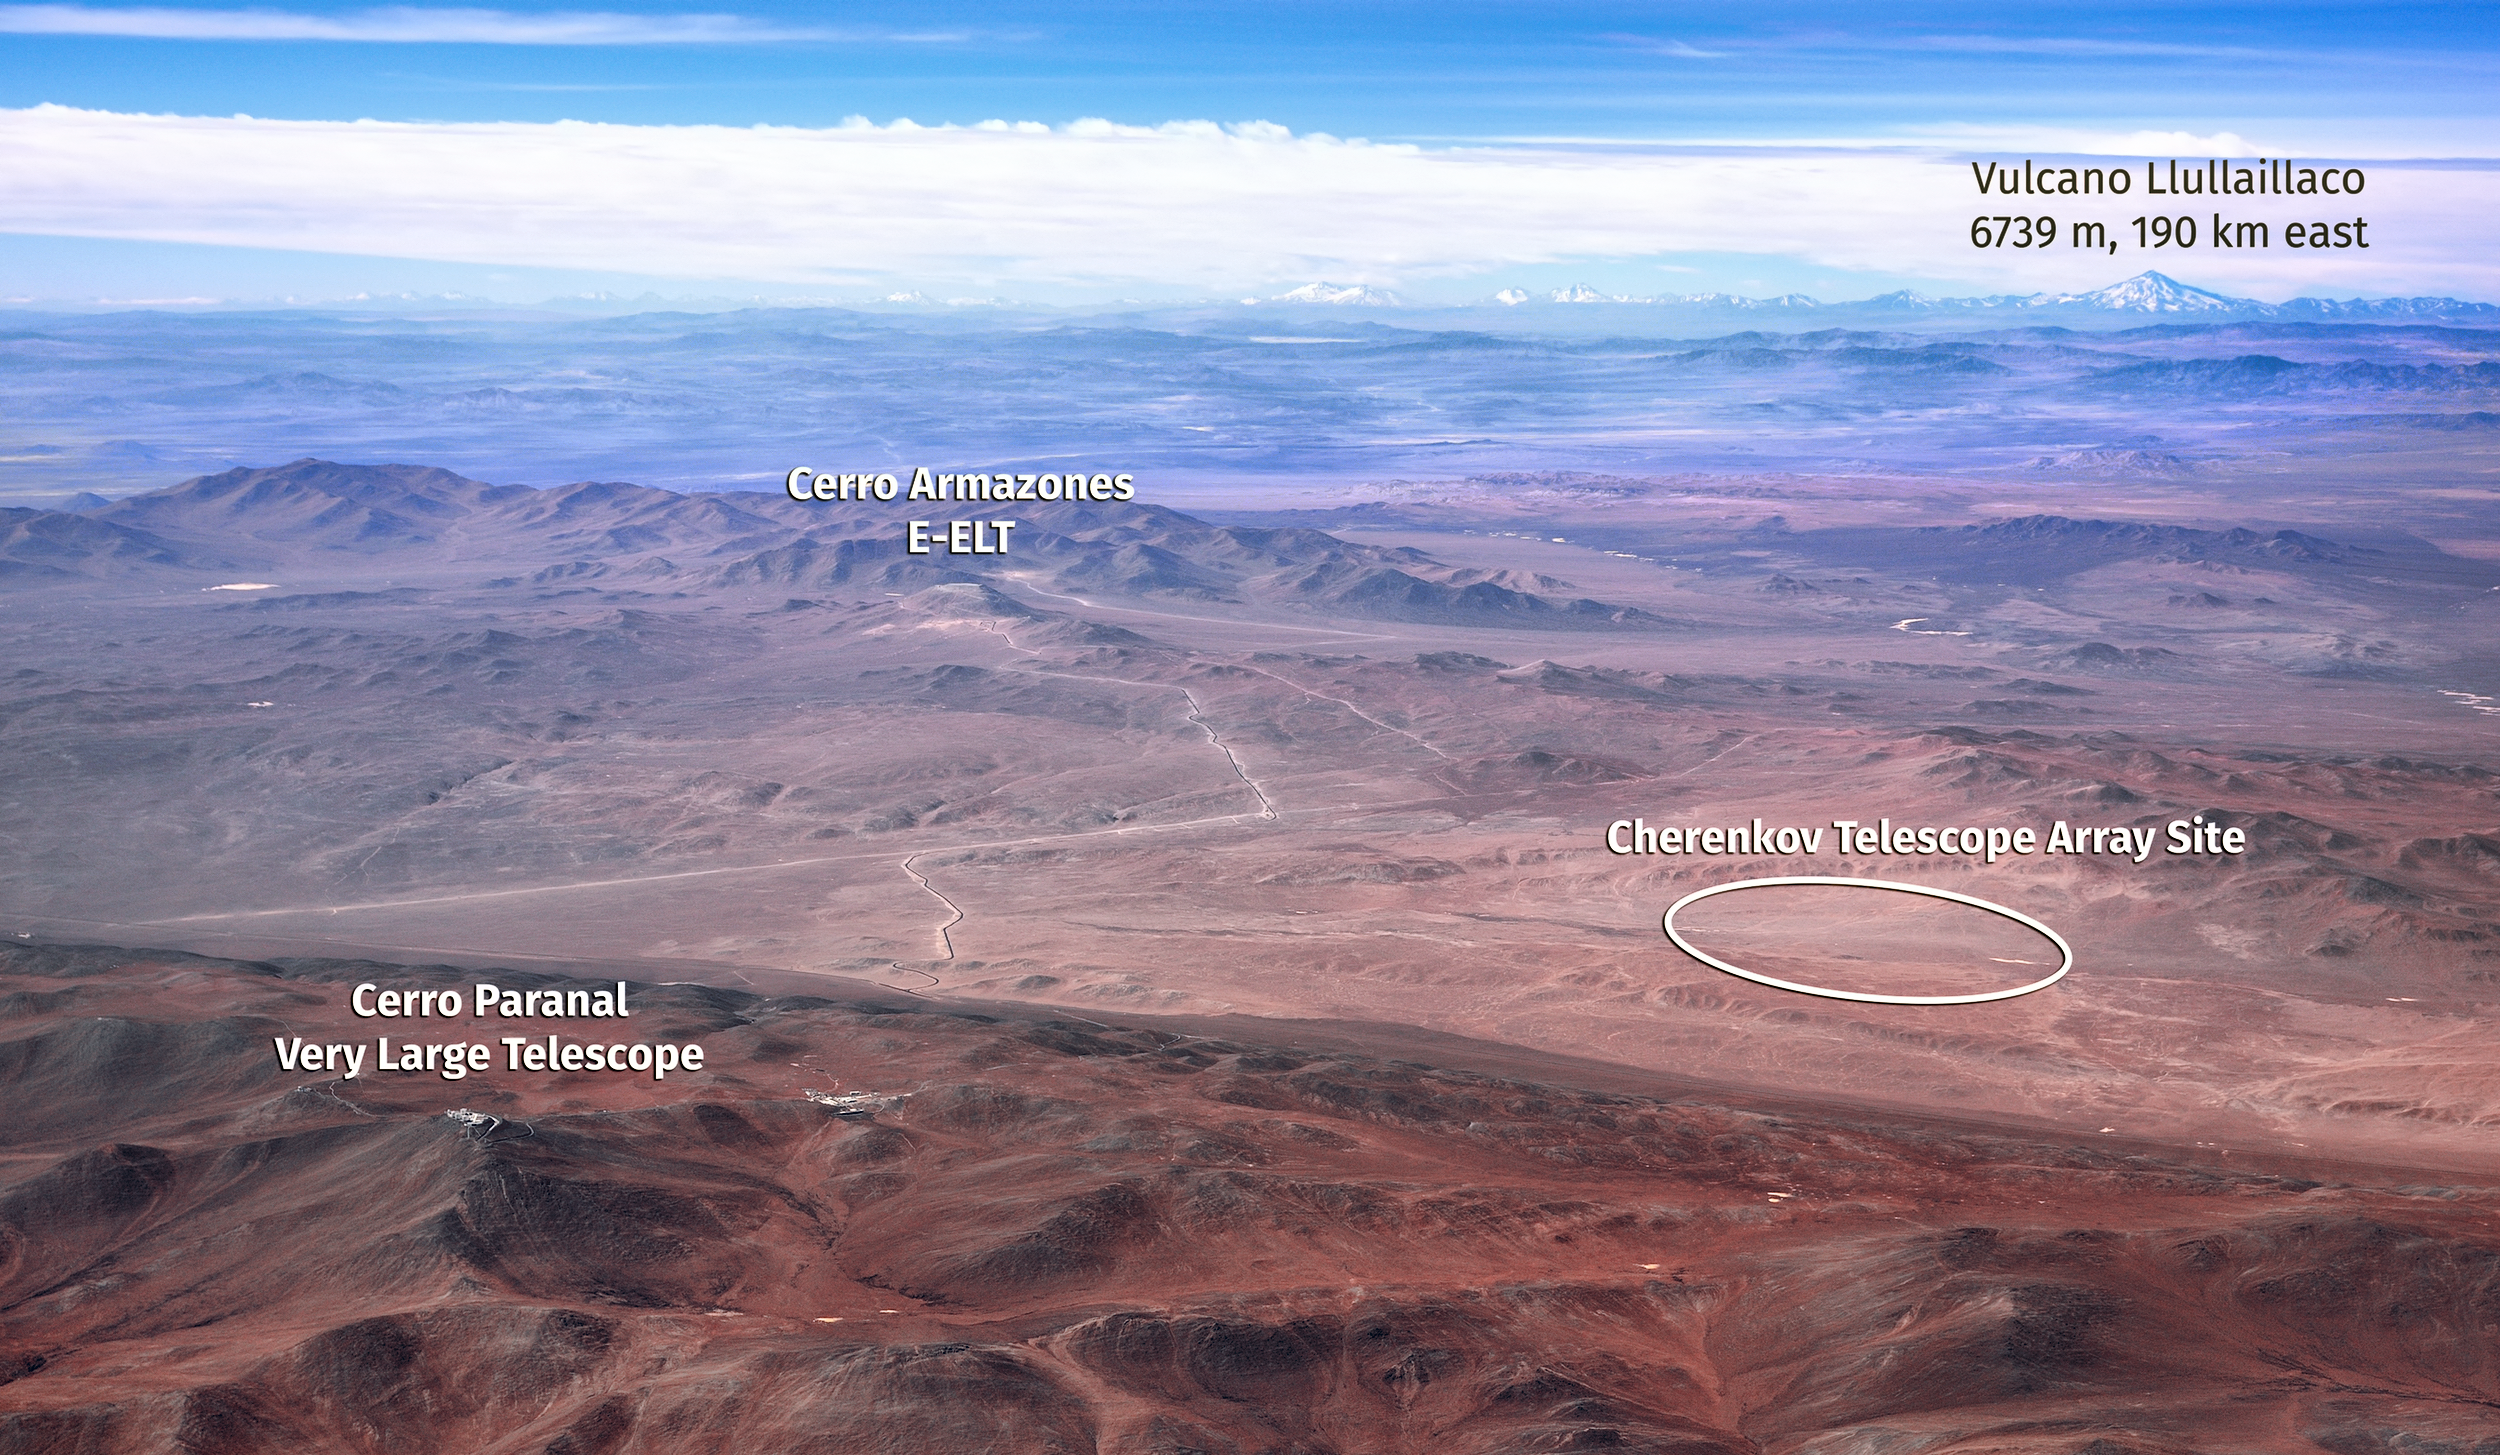

CTA and its neighbours

This image shows the relative locations of ESO's Very Large Telescope, the site of the future Extremely Large Telescope, the volcano Llullaillaco, and the site of the Cherenkov Telescope Array (CTA) — all located at or near ESO's Paranal Observatory.

Credit: CTAO/Marc-André Besel